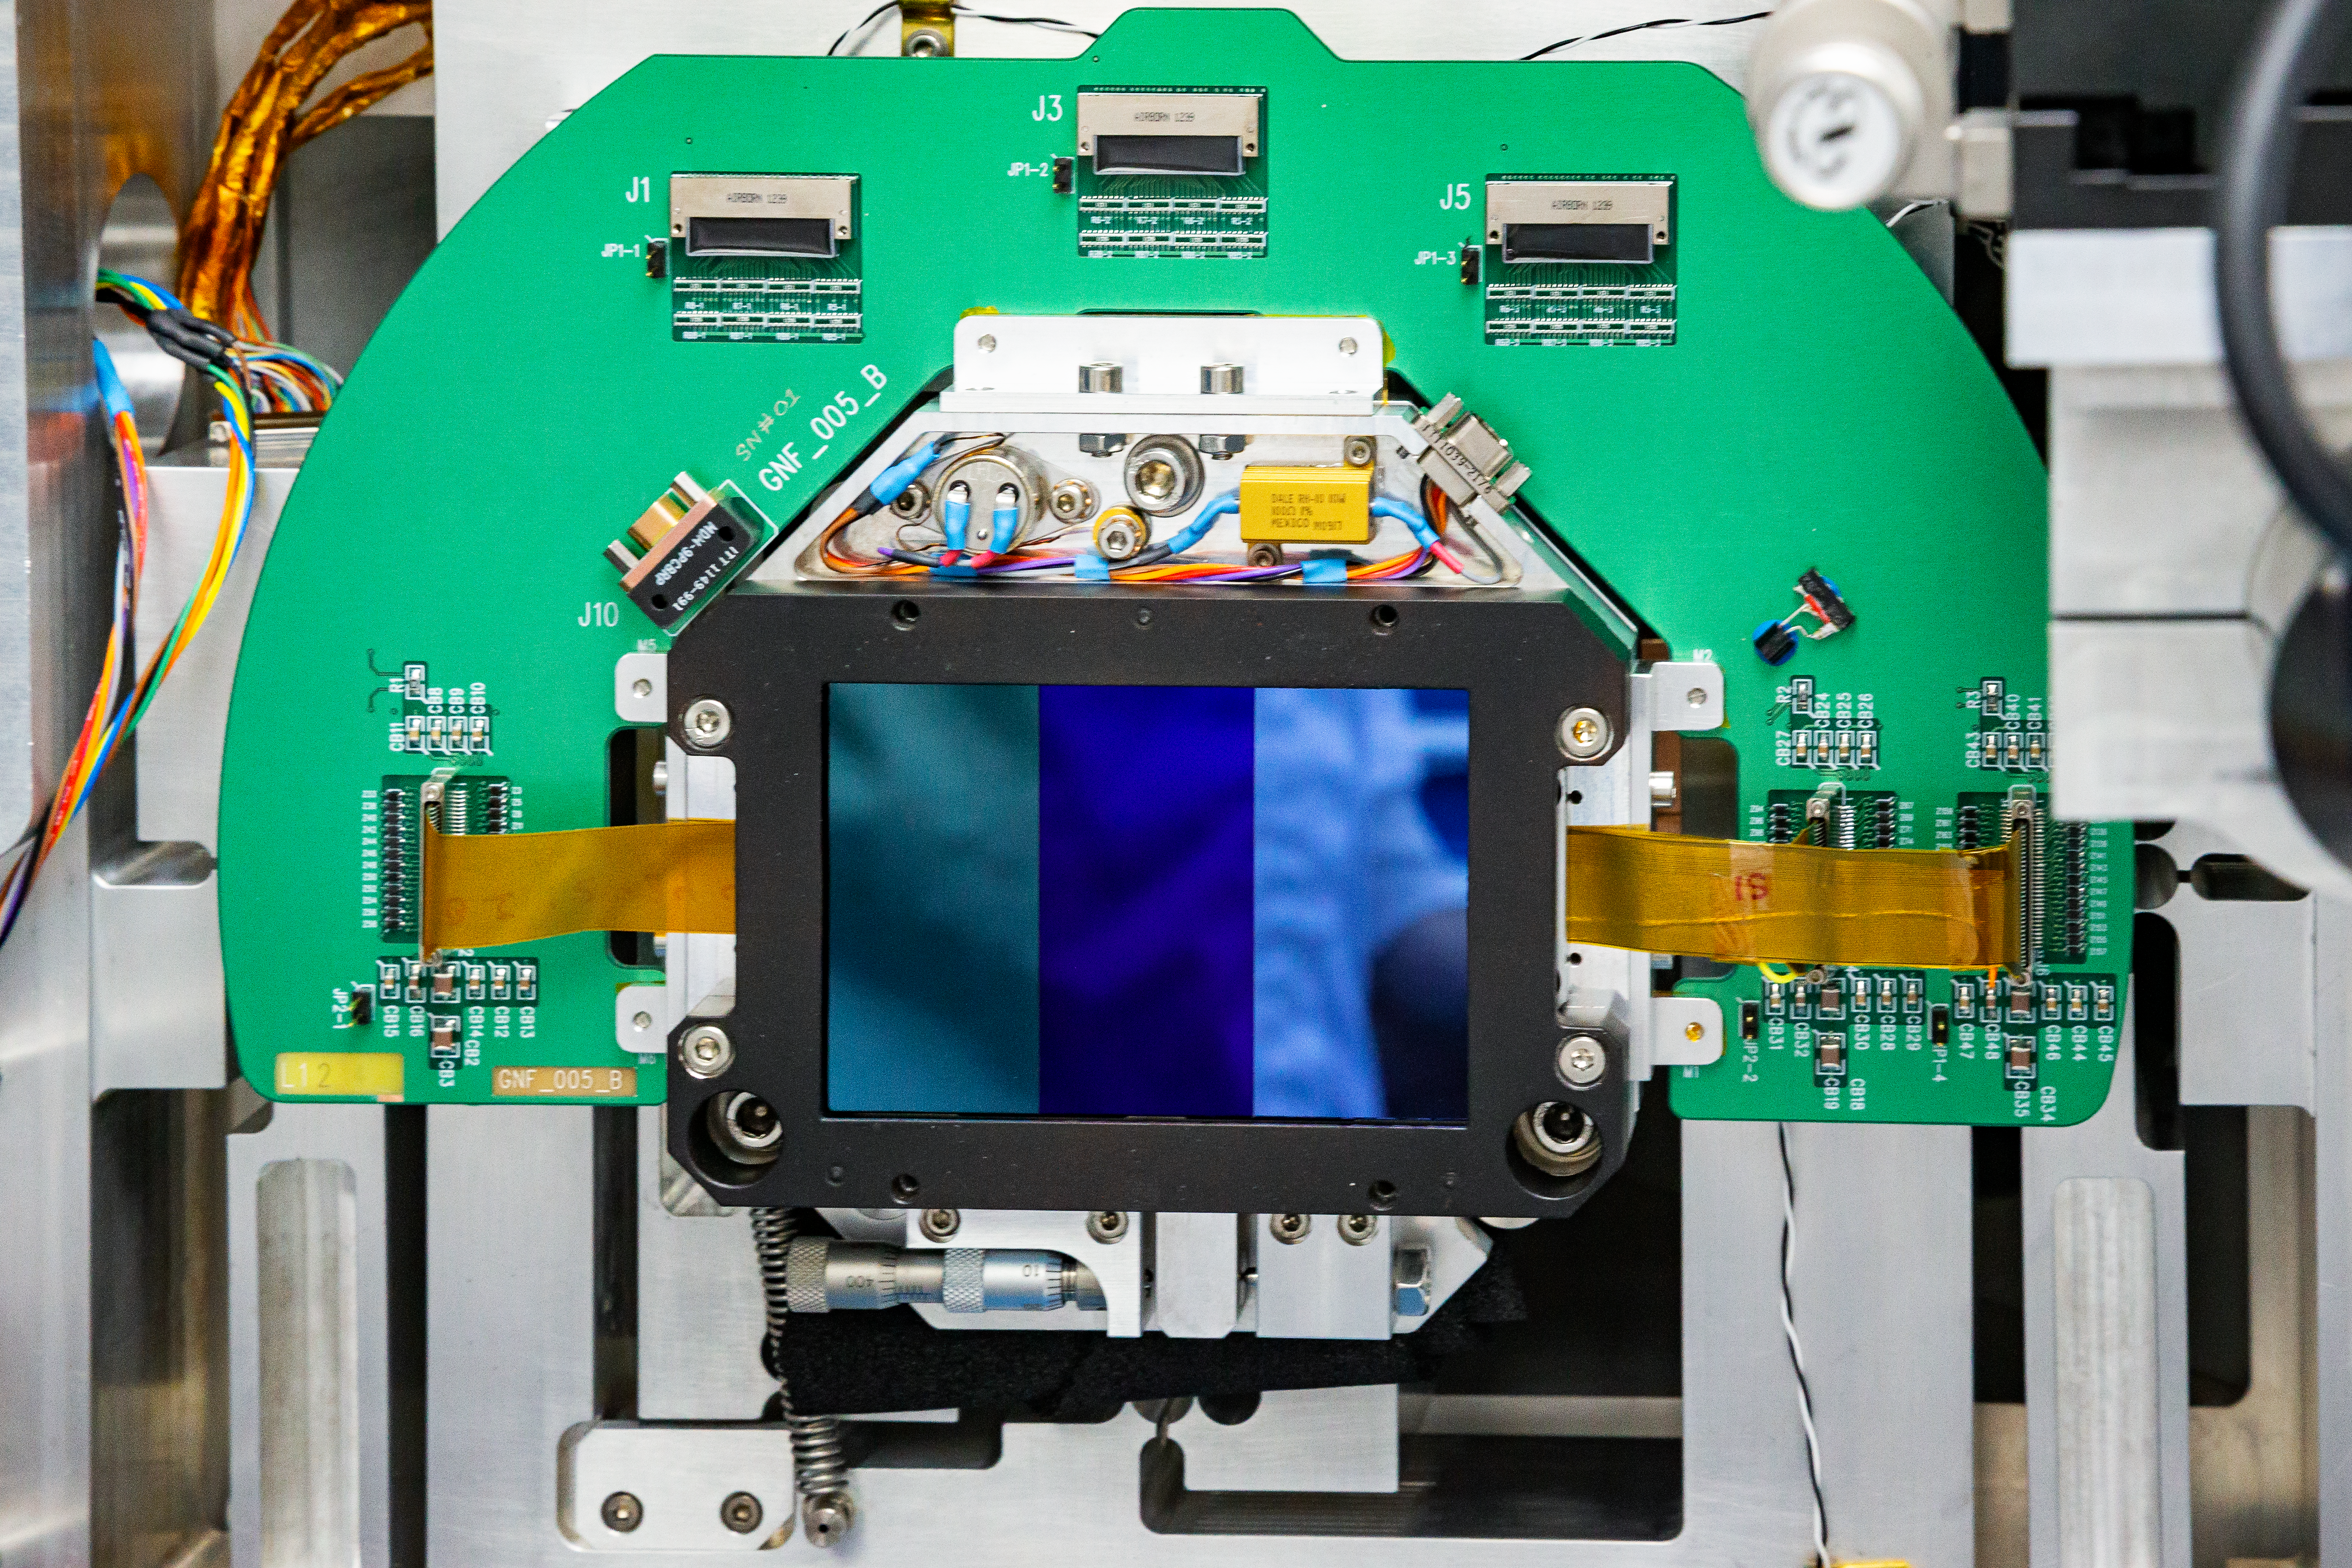

GMOS-S CCDs Alignment

A close-up of the three CCDs of the Gemini Multi-Object Spectrograph (GMOS) during the alignment process at the Gemini South telescope in Chile.

Credit: International Gemini Observatory/NOIRLab/NSF/AURA/M. Paredes